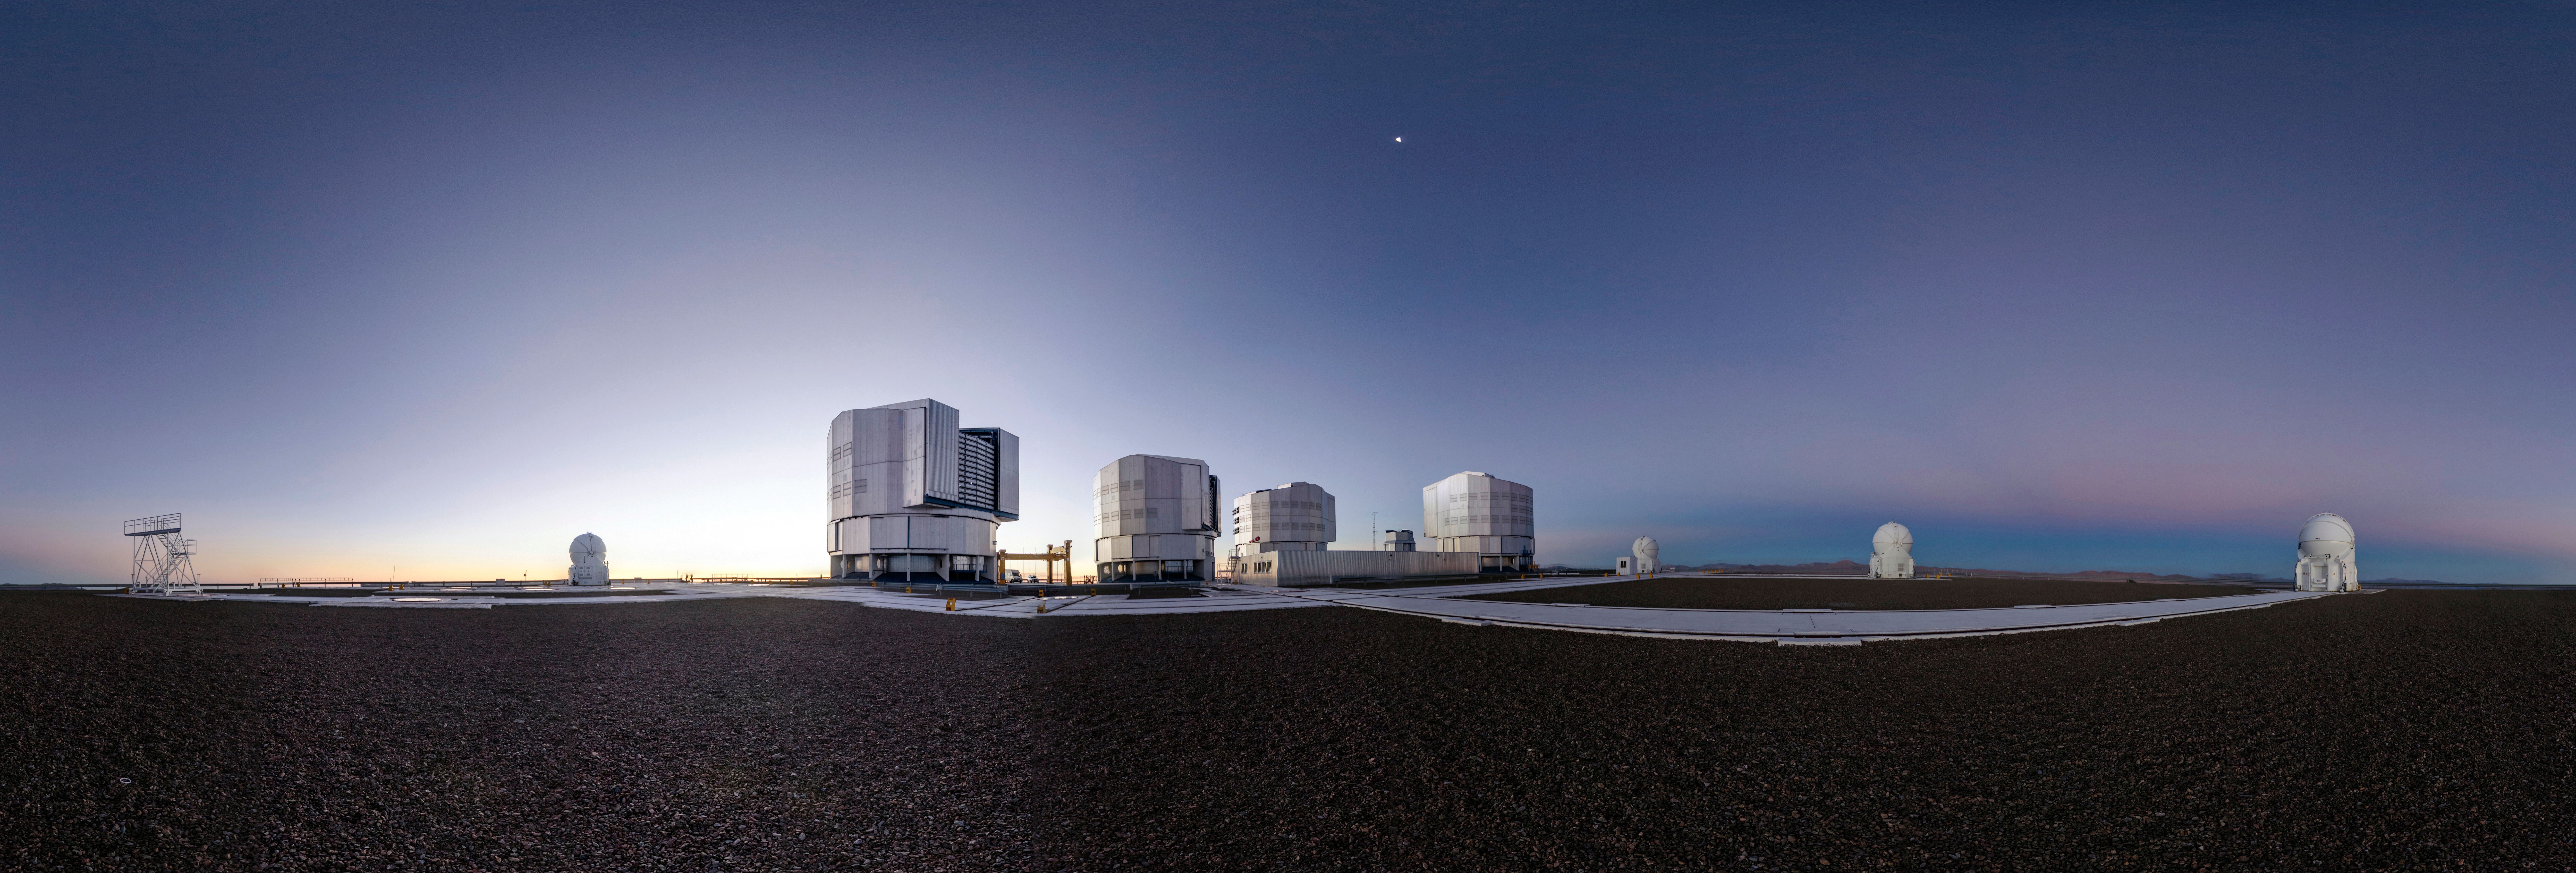

Sunset panorama at the VLT

Panorama of the VLT at sunset

Credit: ESO/G.Brammer